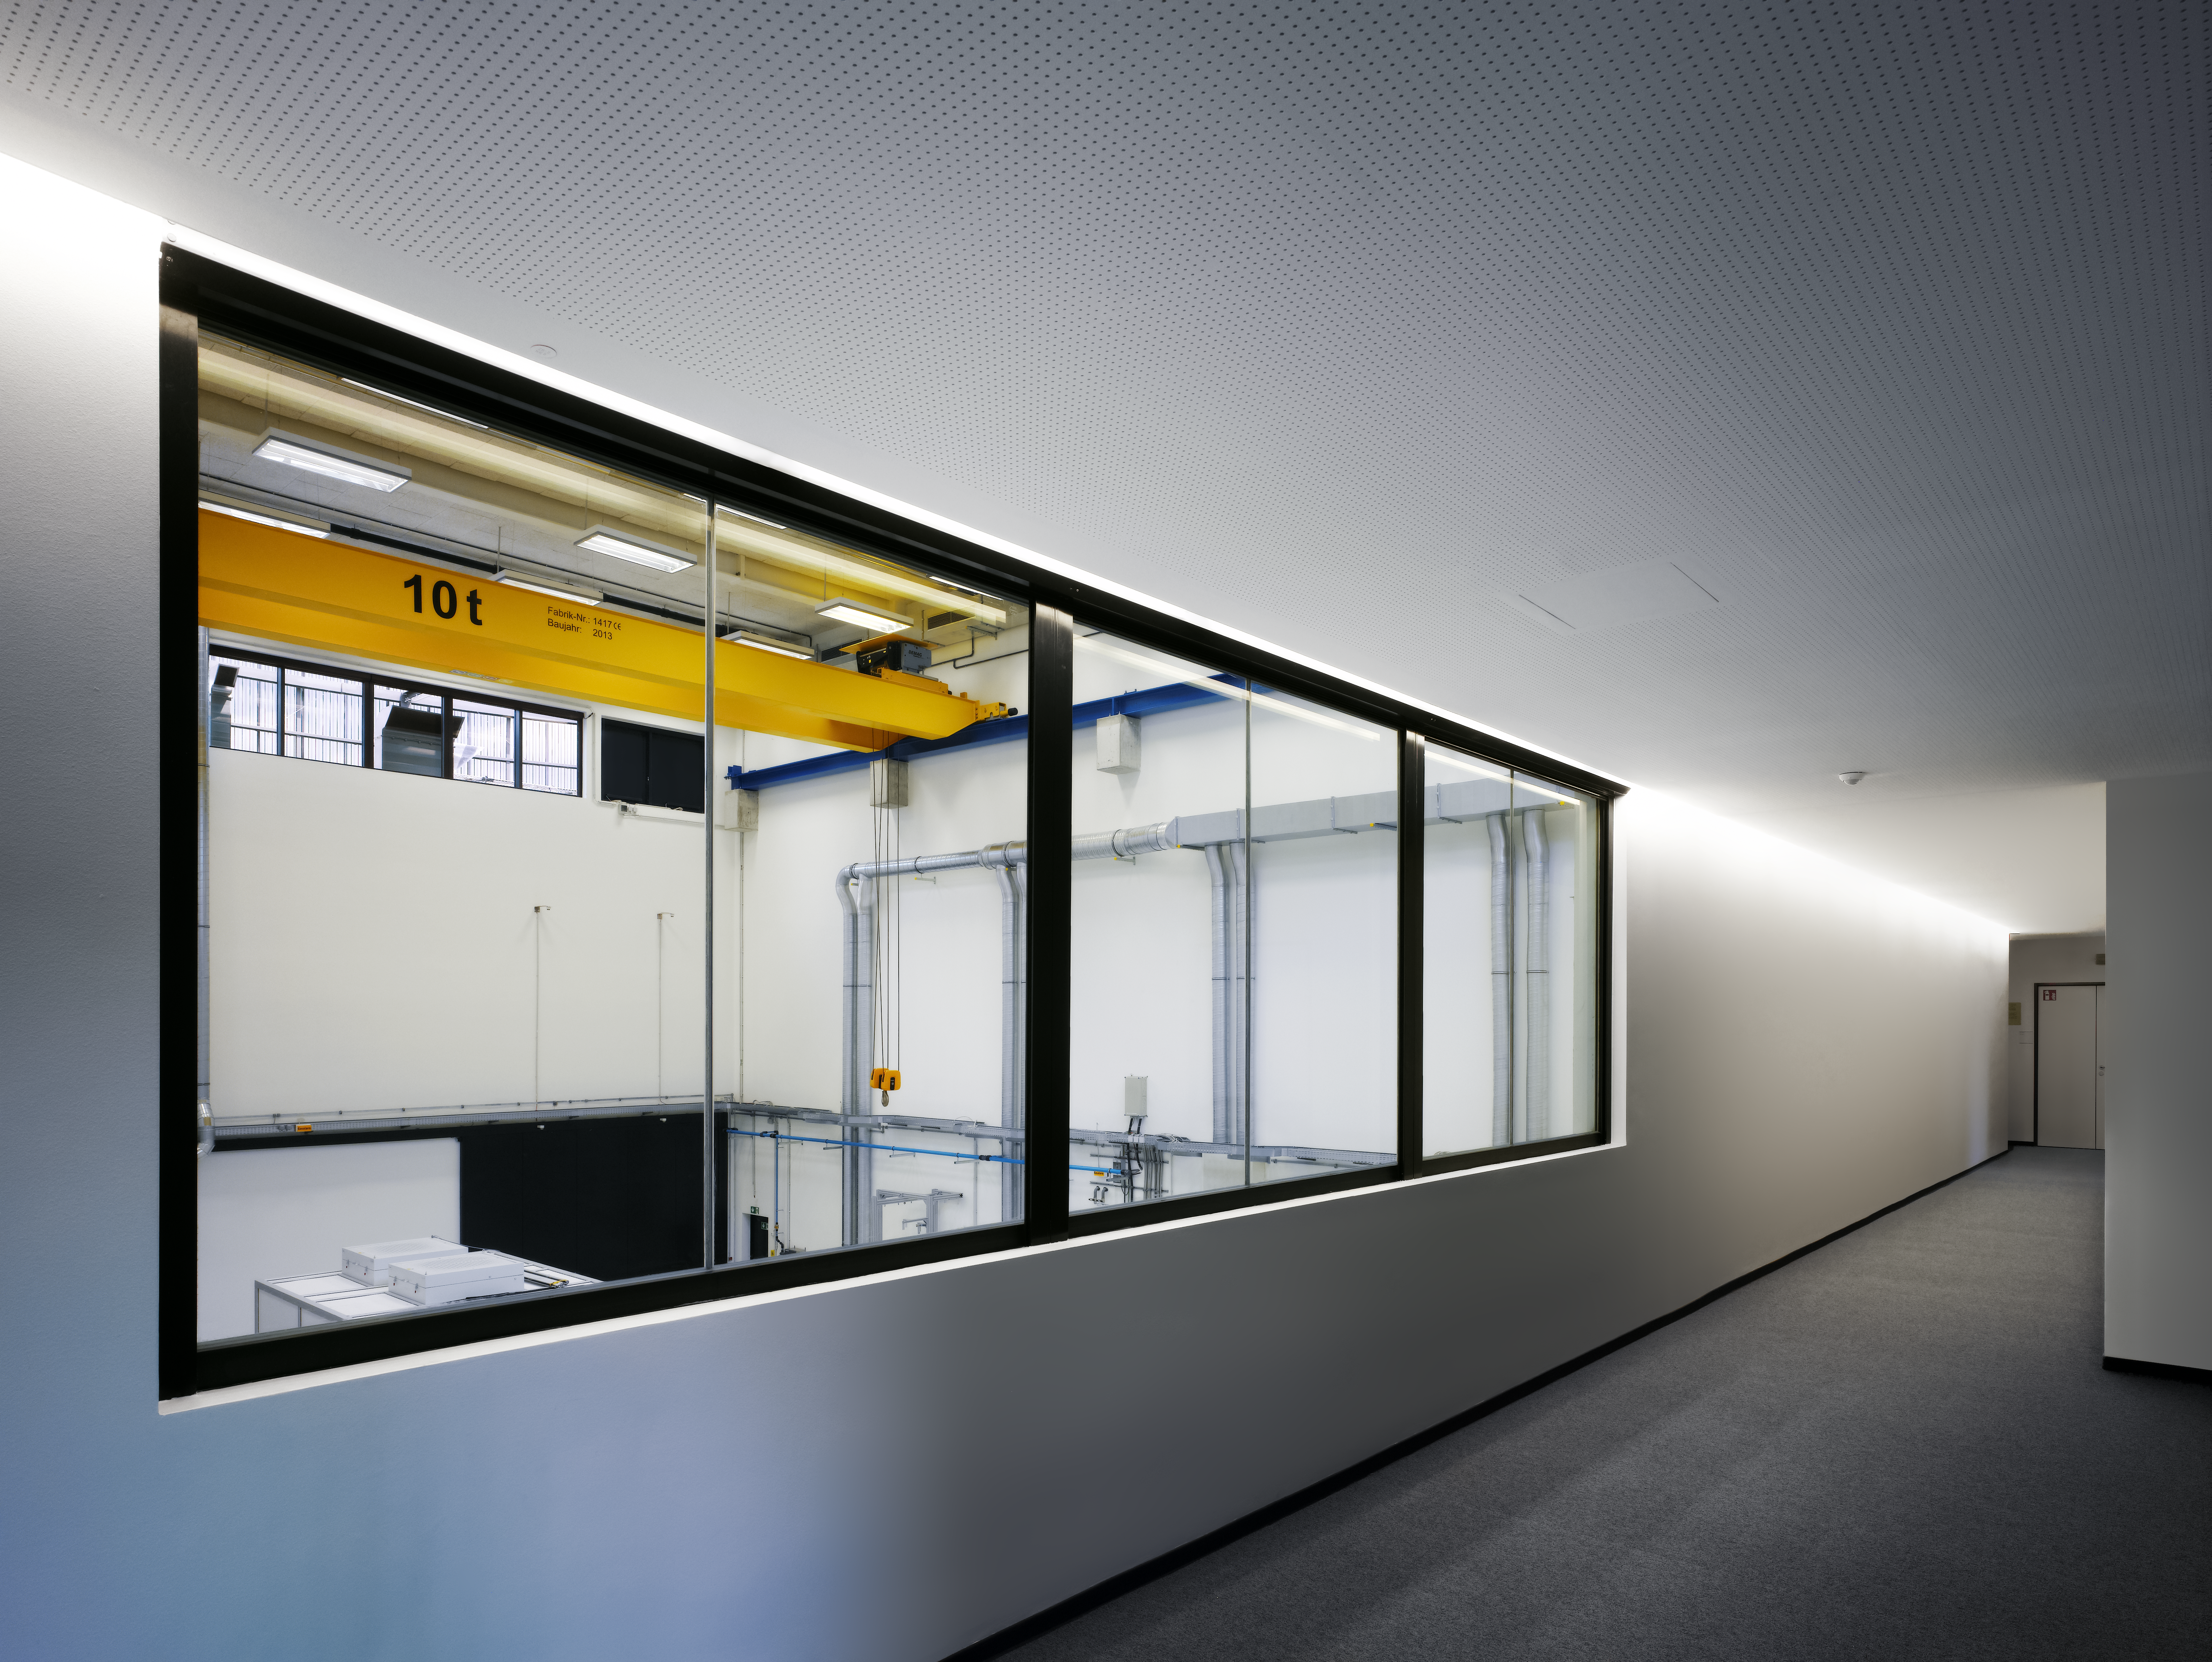

A look into the assembly hall

The extension of the ESO Headquarters consists of two buildings: an office building and a technical building. The latter contains a large construction and assembly hall, large enough to test and produce instruments for the future ELT. A large window allows to look down from the hallway into the assembly hall.

Credit: Roland Halbe/ESO